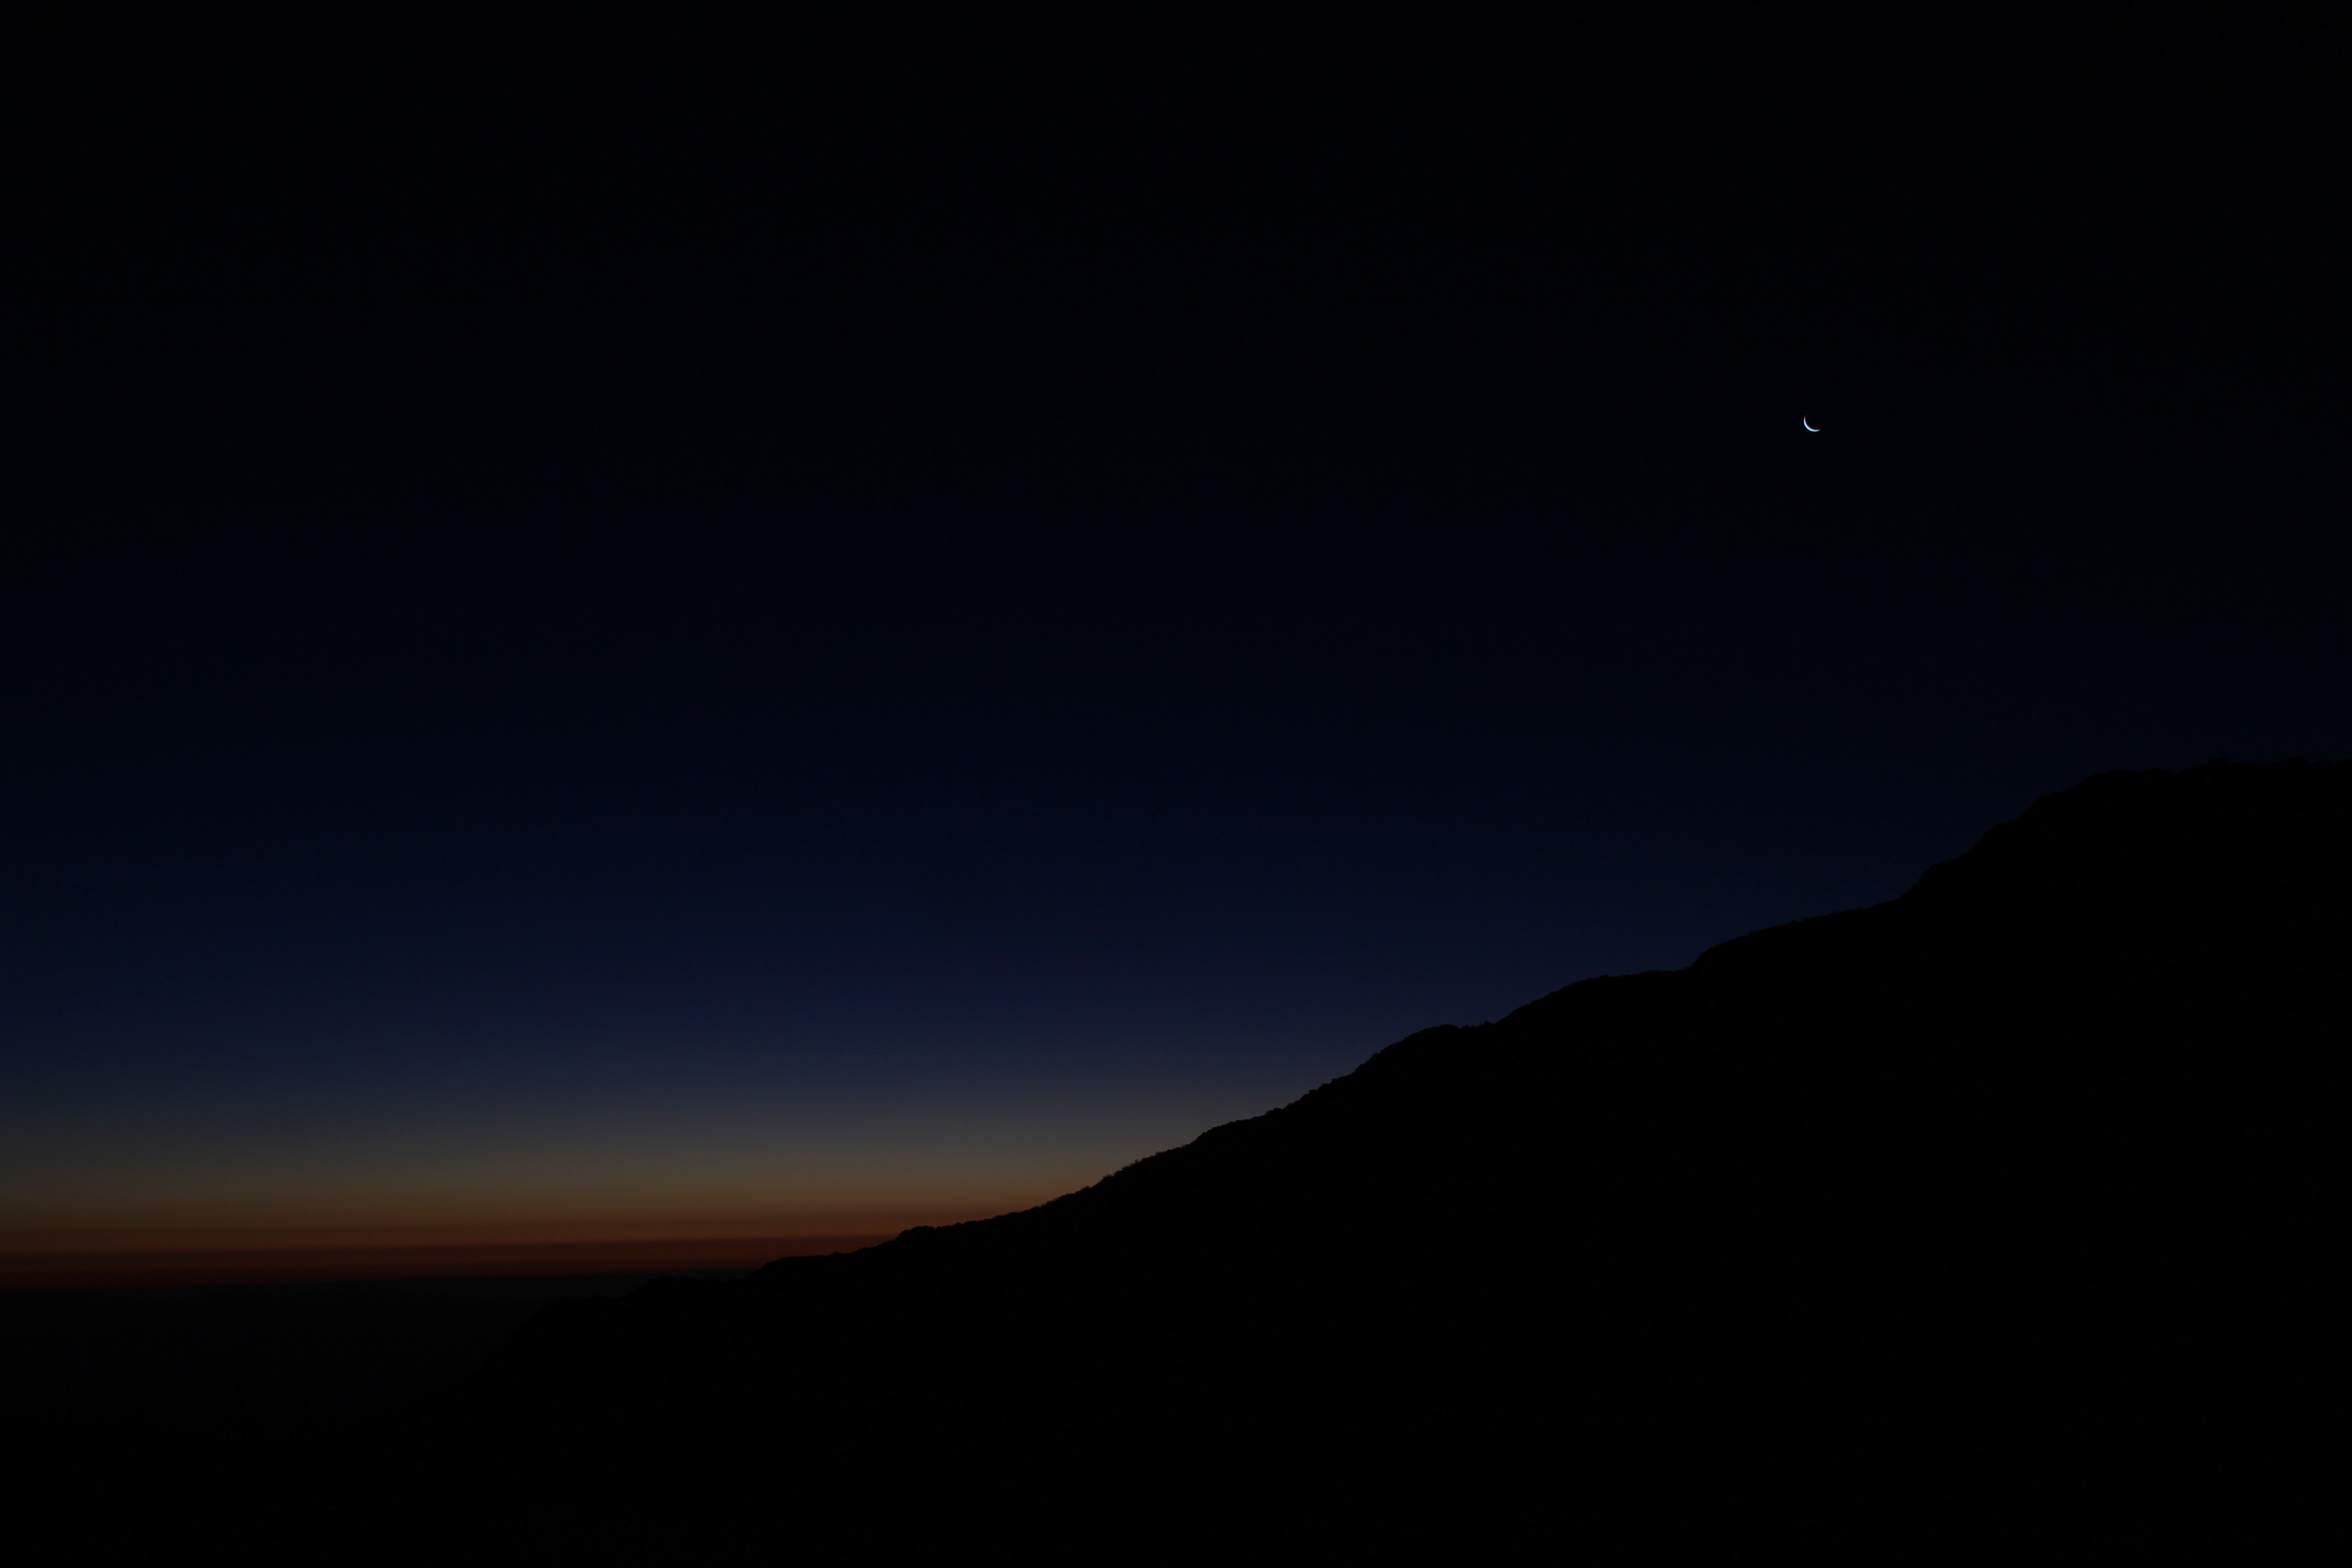

Cerro Pachón Multimedia Shoot

LSST Graphic Designer Emily Acosta traveled from Tucson to Cerro Pachón to meet a nine-member multimedia team directed by Alison Rose of Inigo Films and to coordinate with Eduardo so the media team’s work didn’t interfere with ongoing construction activities. Inigo Films was contracted to document the current state of construction via drone film footage, time-lapse sequences, panorama images, and fulldome clips. The assets will be archived in LSST’s upcoming digital asset management system for project viewing and later use in Education and Public Outreach (EPO) programs.

Credit: Rubin Observatory/NSF/AURA